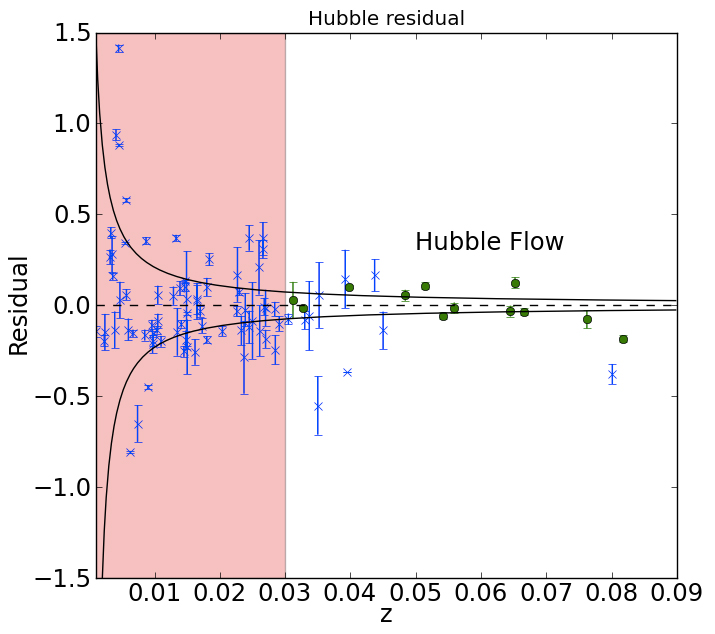

The Best Standard Candle for Cosmology

The residual Hubble diagram for supernovae observed in the H band (green), compared with previous NIR samples (blue). The deviation of each measurement from the overall mean is plotted against redshift, z, which indicates distance.

Credit: International Gemini Observatory/NOIRLab/NSF/AURA